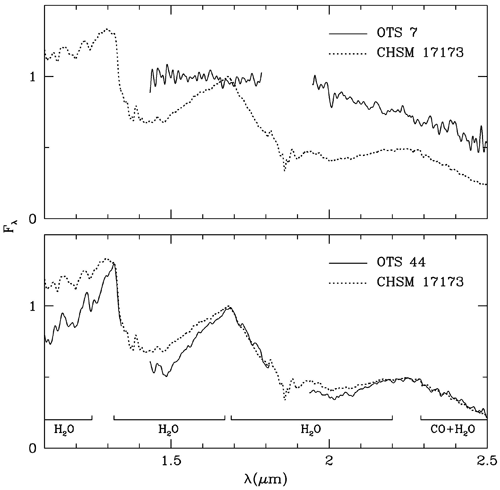

Spectra of OTS 7 and CHSM 17173 are shown for comparison with OTS 44

Spectra of OTS 7 and CHSM 17173 are shown for comparison with OTS 44. Regions of spectral water lines are indicated at bottom.

Credit: International Gemini Observatory/NOIRLab/NSF/AURA